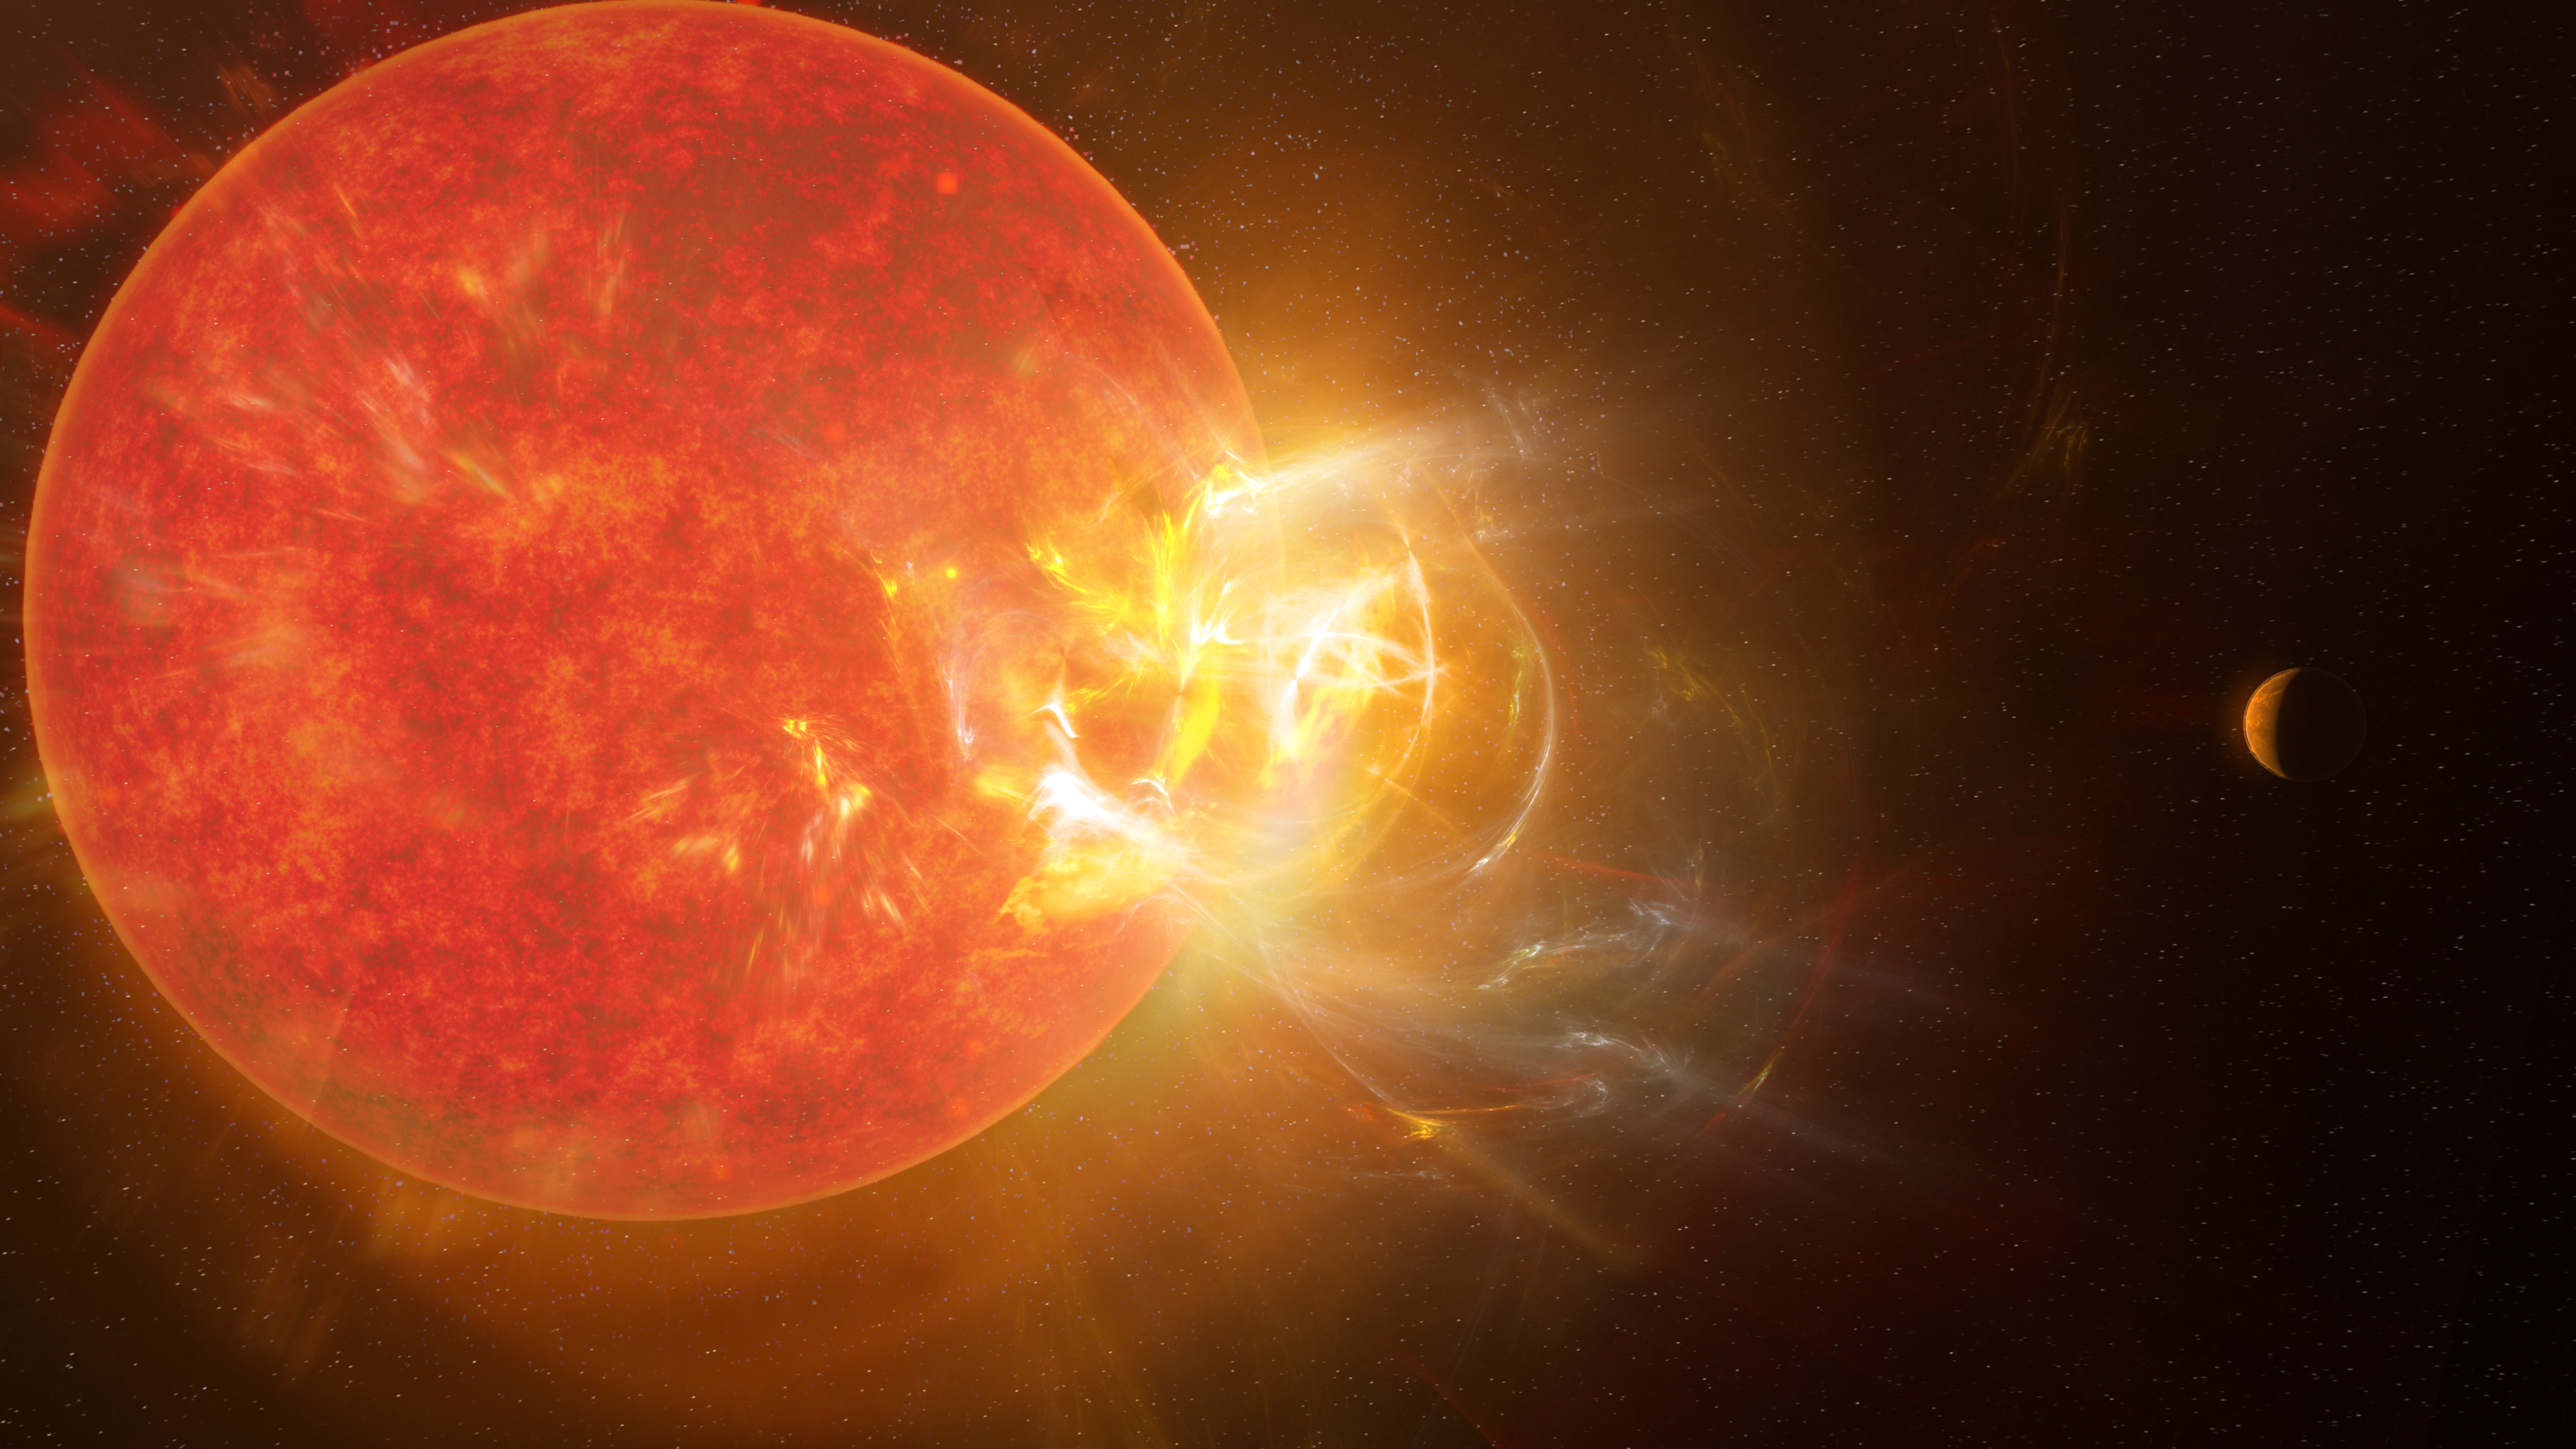

ALMA observes record-breaking stellar flare from Proxima Centauri

Artist's conception of the violent stellar flare from Proxima Centauri discovered by scientists in 2019 using nine telescopes across the electromagnetic spectrum, including the Atacama Large Millimeter/submillimeter Array (ALMA). Powerful flares eject from Proxima Centauri with regularity, impacting the star's planets almost daily.

Credit: NSF/AUI/NSF NRAO/S. Dagnello